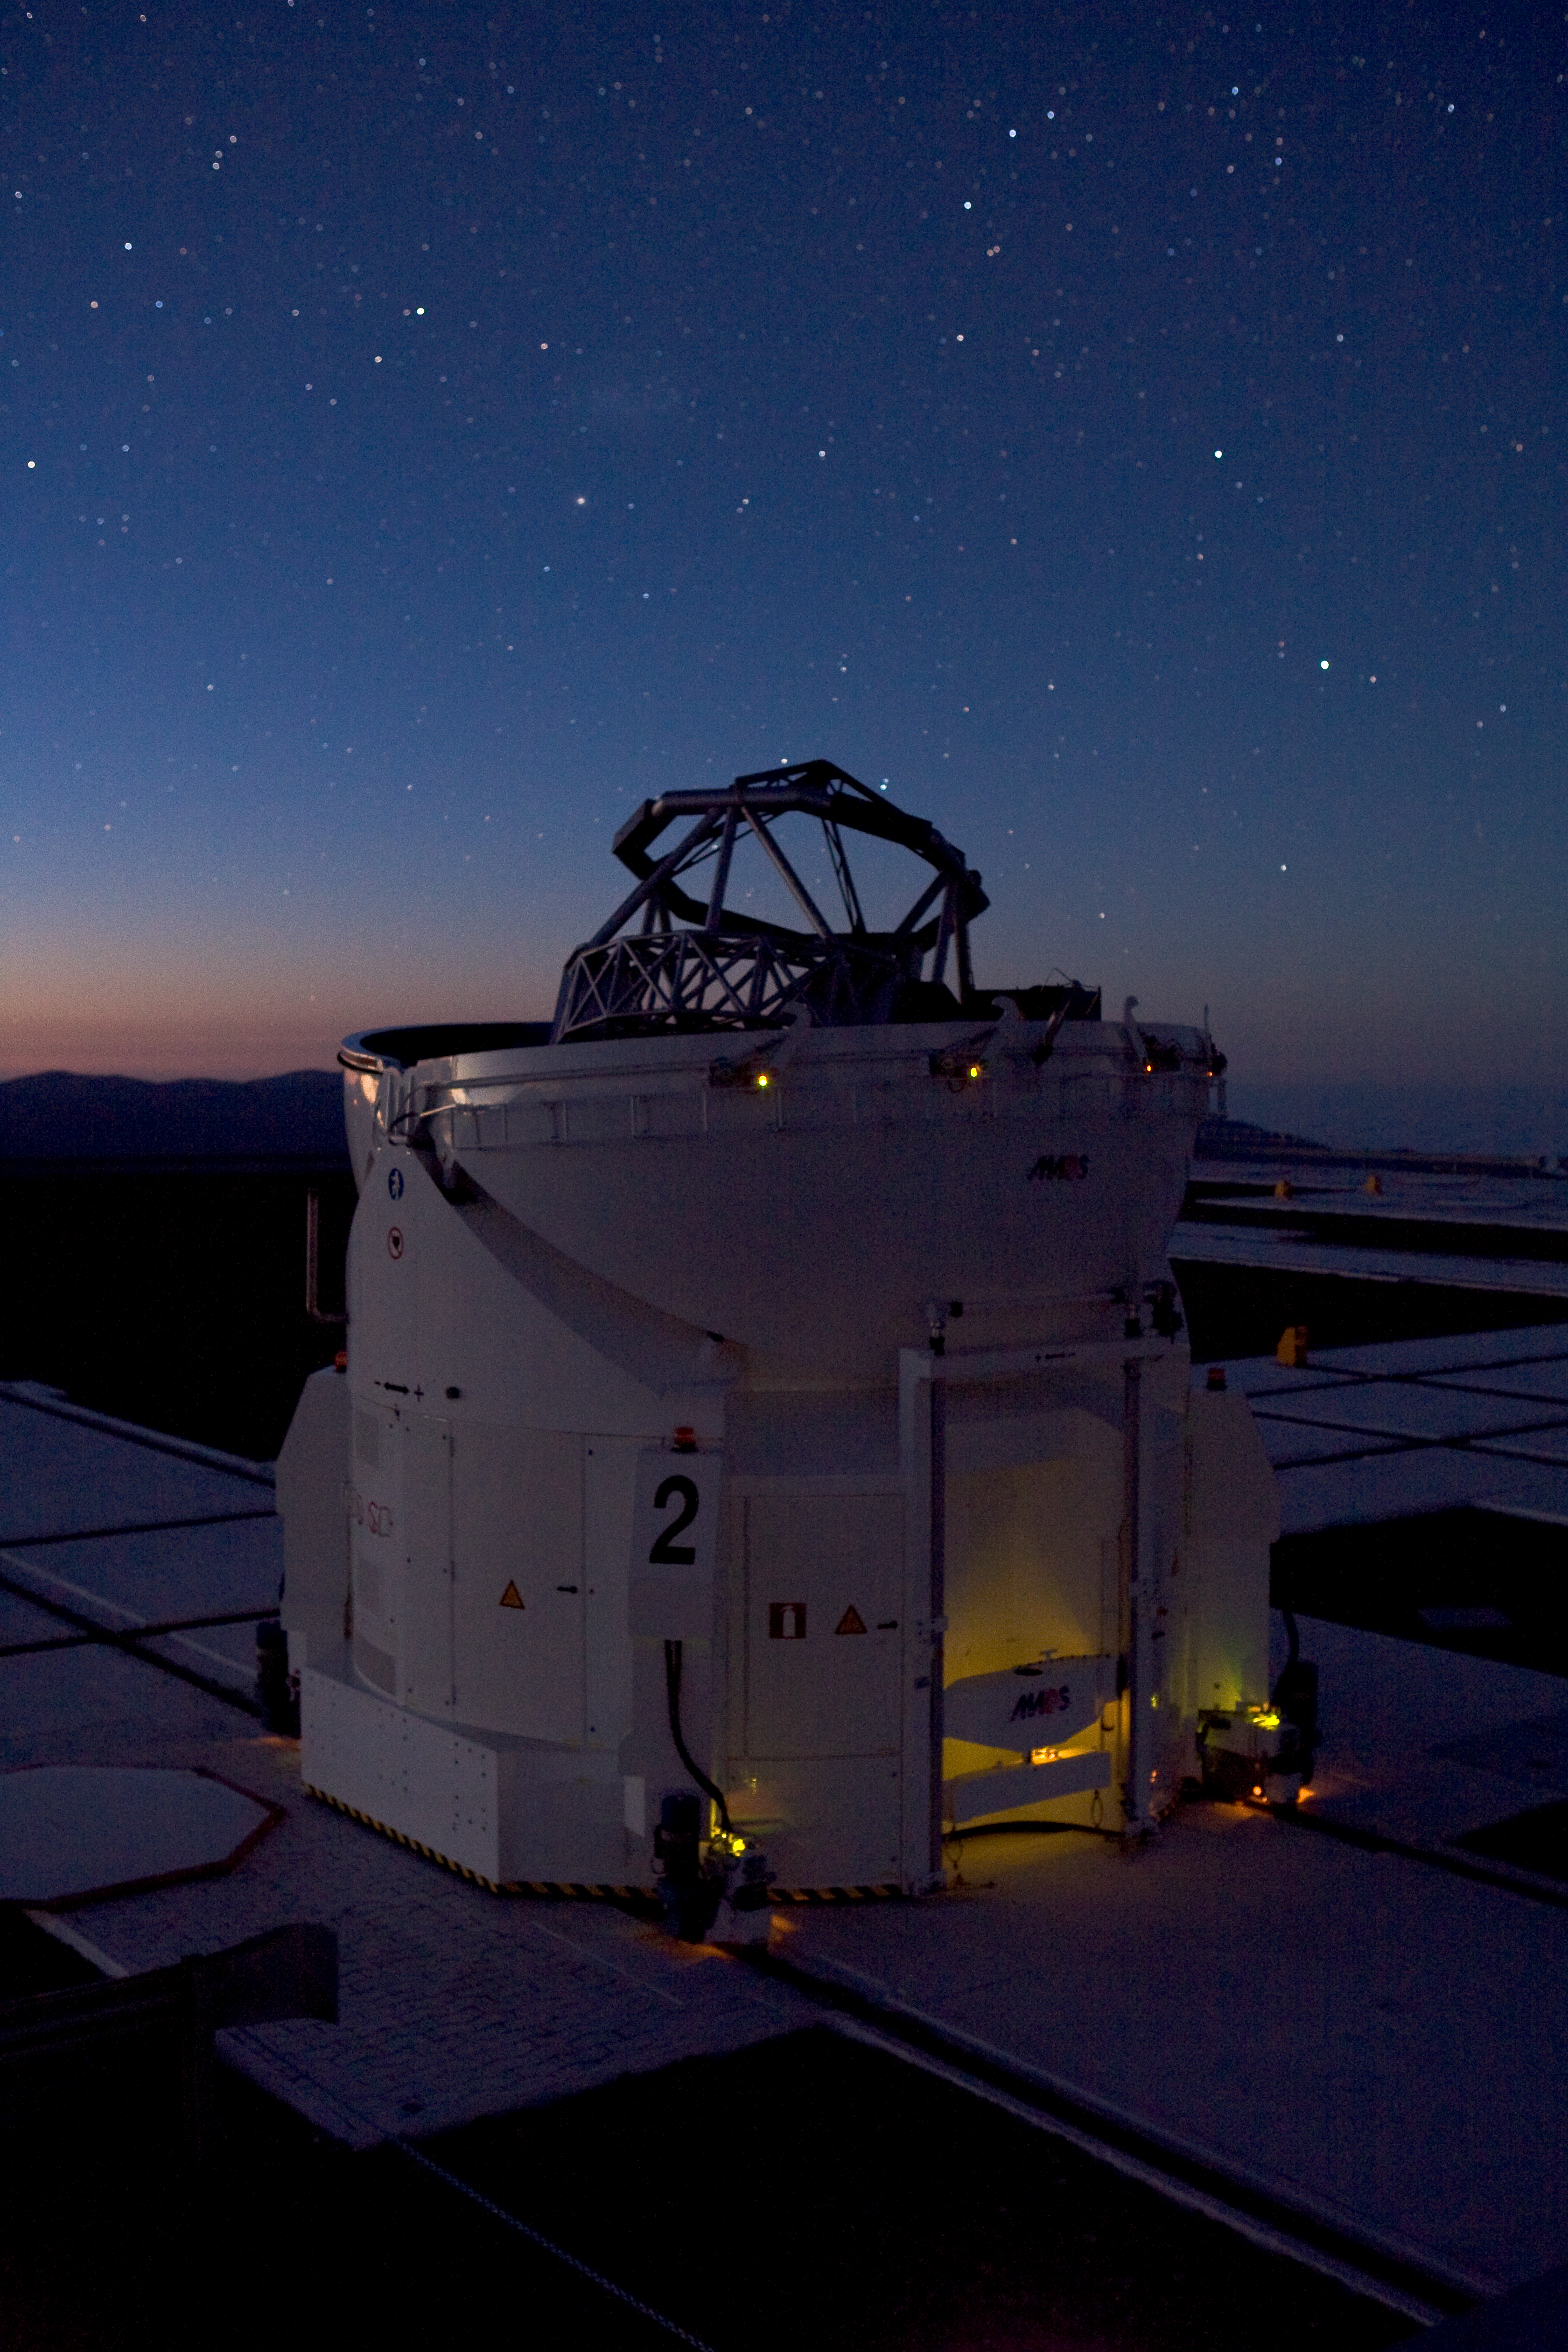

VLT Auxiliary Telescope

One of the four VLTI's 1.8-m Auxiliary Telescopes at Paranal during operation.

Credit: ESO/H.H.Heyer